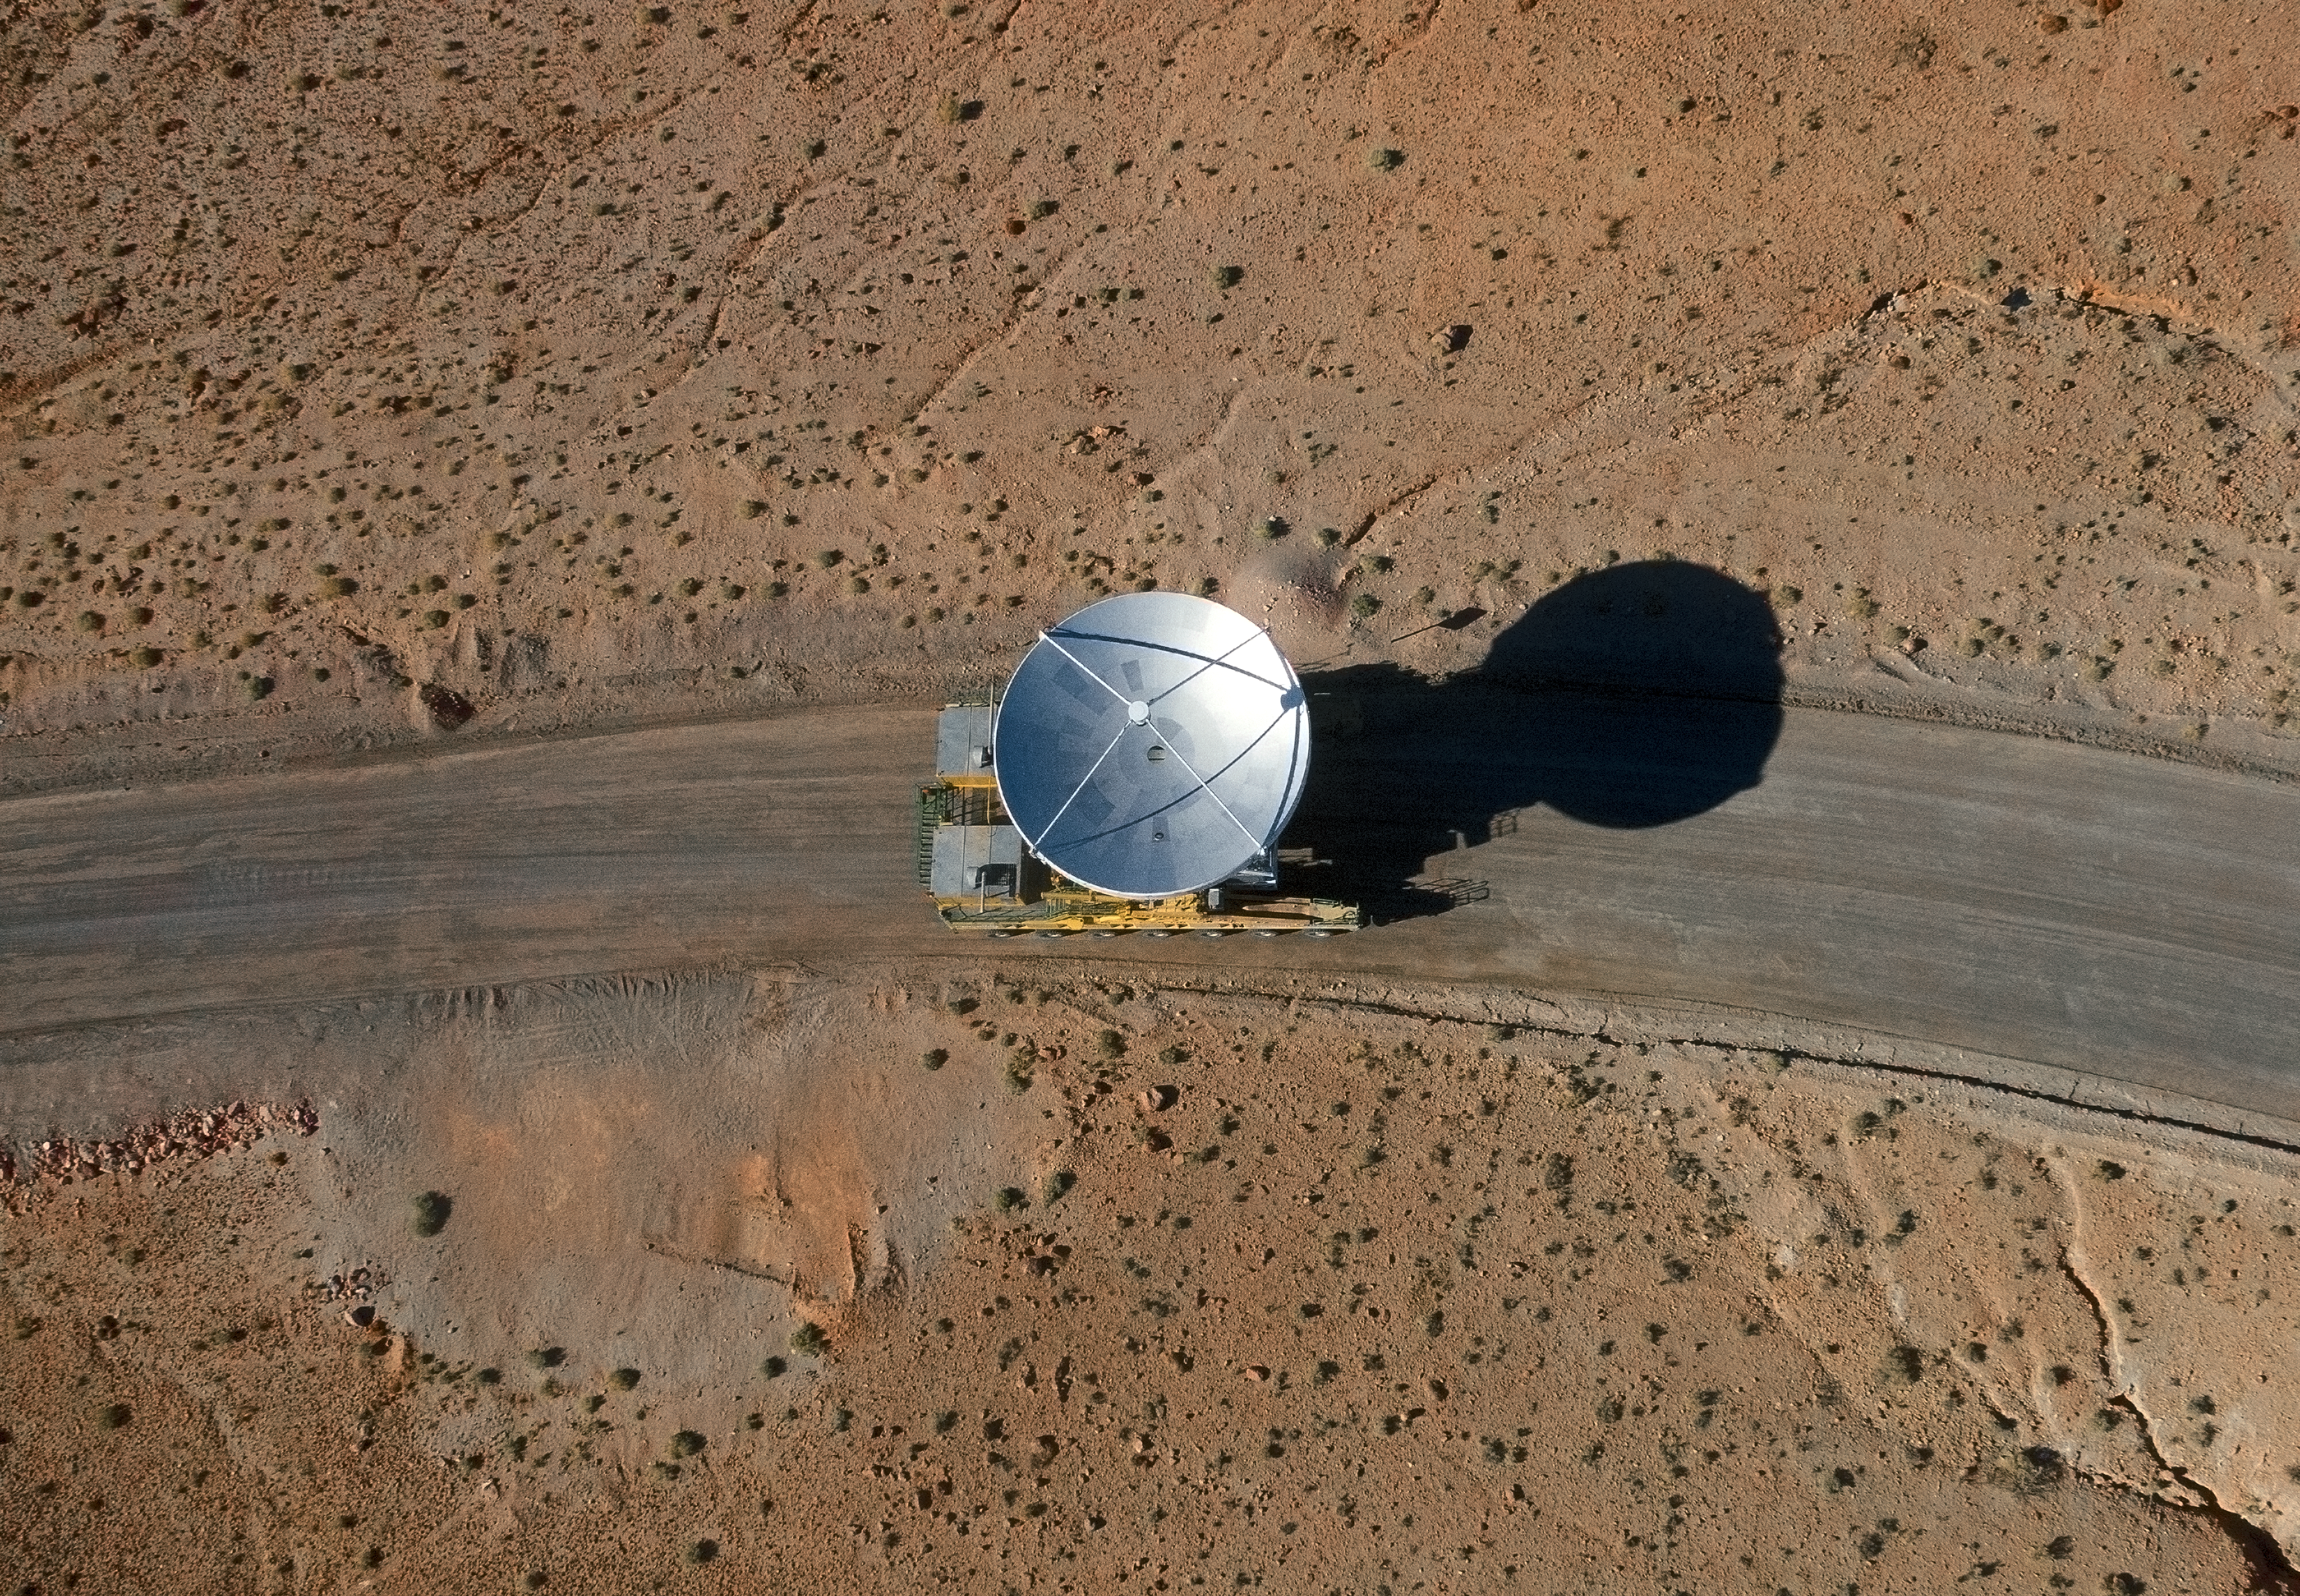

The final ALMA antenna arrives at Chajnantor

The final antenna for the Atacama Large Millimeter/submillimeter Array (ALMA) project is seen here being taken up to the high-level site at the ALMA Observatory, 5000 metres above sea level. Its arrival completes the complement of 66 ALMA antennas on the Chajnantor Plateau in the Atacama Desert of northern Chile — where they will in future work together as one giant telescope.

Credit: A. Marinkovic/X-Cam/ALMA (ESO/NAOJ/NRAO)